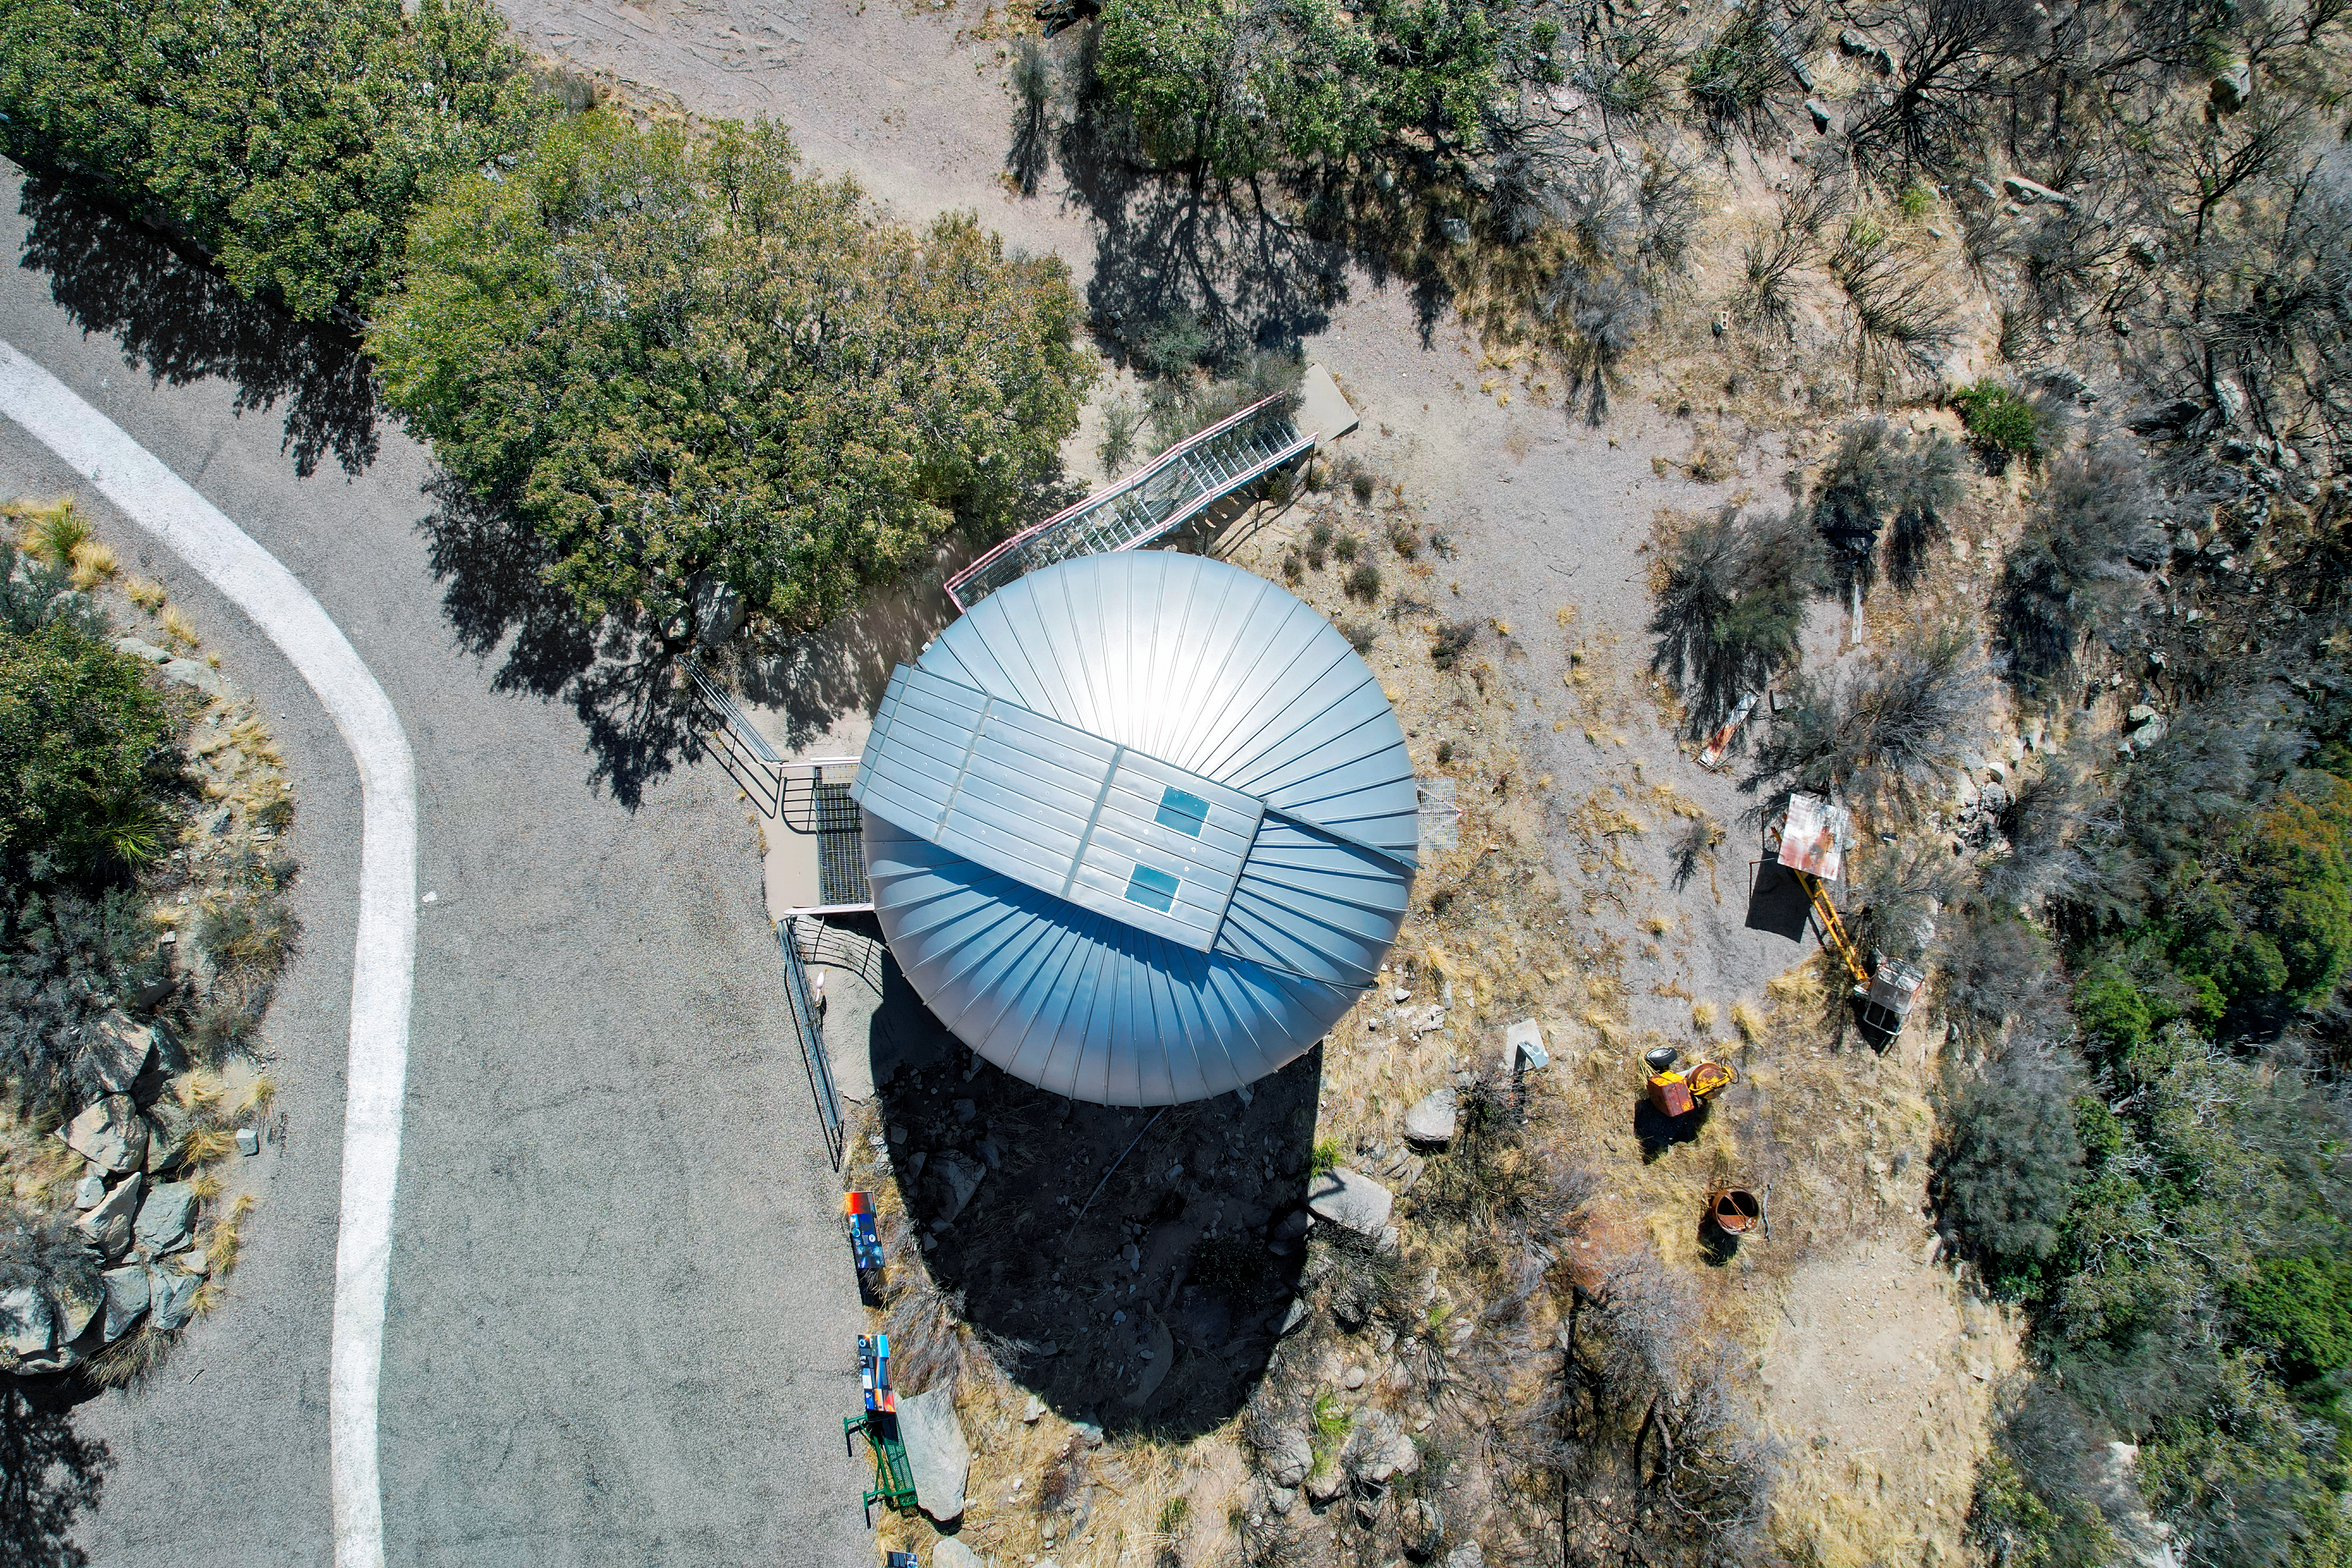

SARA Kitt Peak Telescope

An aerial view of the SARA Kitt Peak Telescope at Kitt Peak National Observatory (KPNO), a Program of NSF NOIRLab.

Credit: KPNO/NOIRLab/NSF/AURA/P. Marenfeld